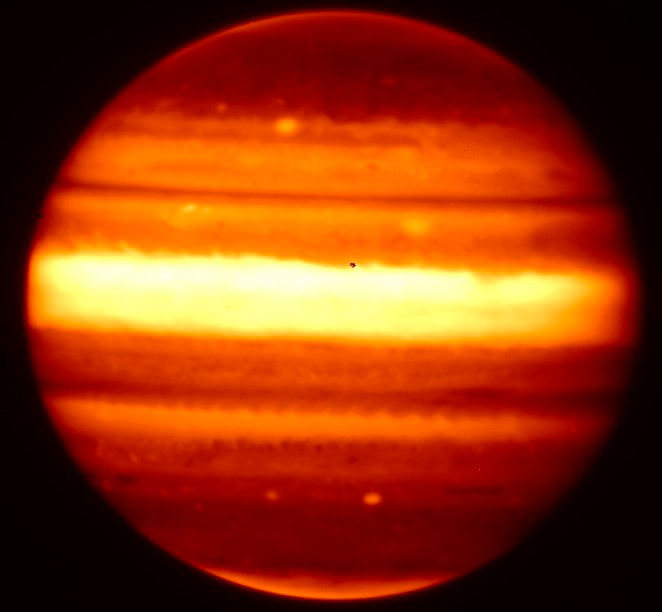

Without A Trace – A Flash In Jupiter's Sky

Gemini near-infrared images of Jupiter (left/bottom) shortly after superbolide event obtained with NIRI on Gemini North, projected impact location indicated by circle in bottom image. Hubble Space Telescope image shown to right.

Credit: NOIRLab